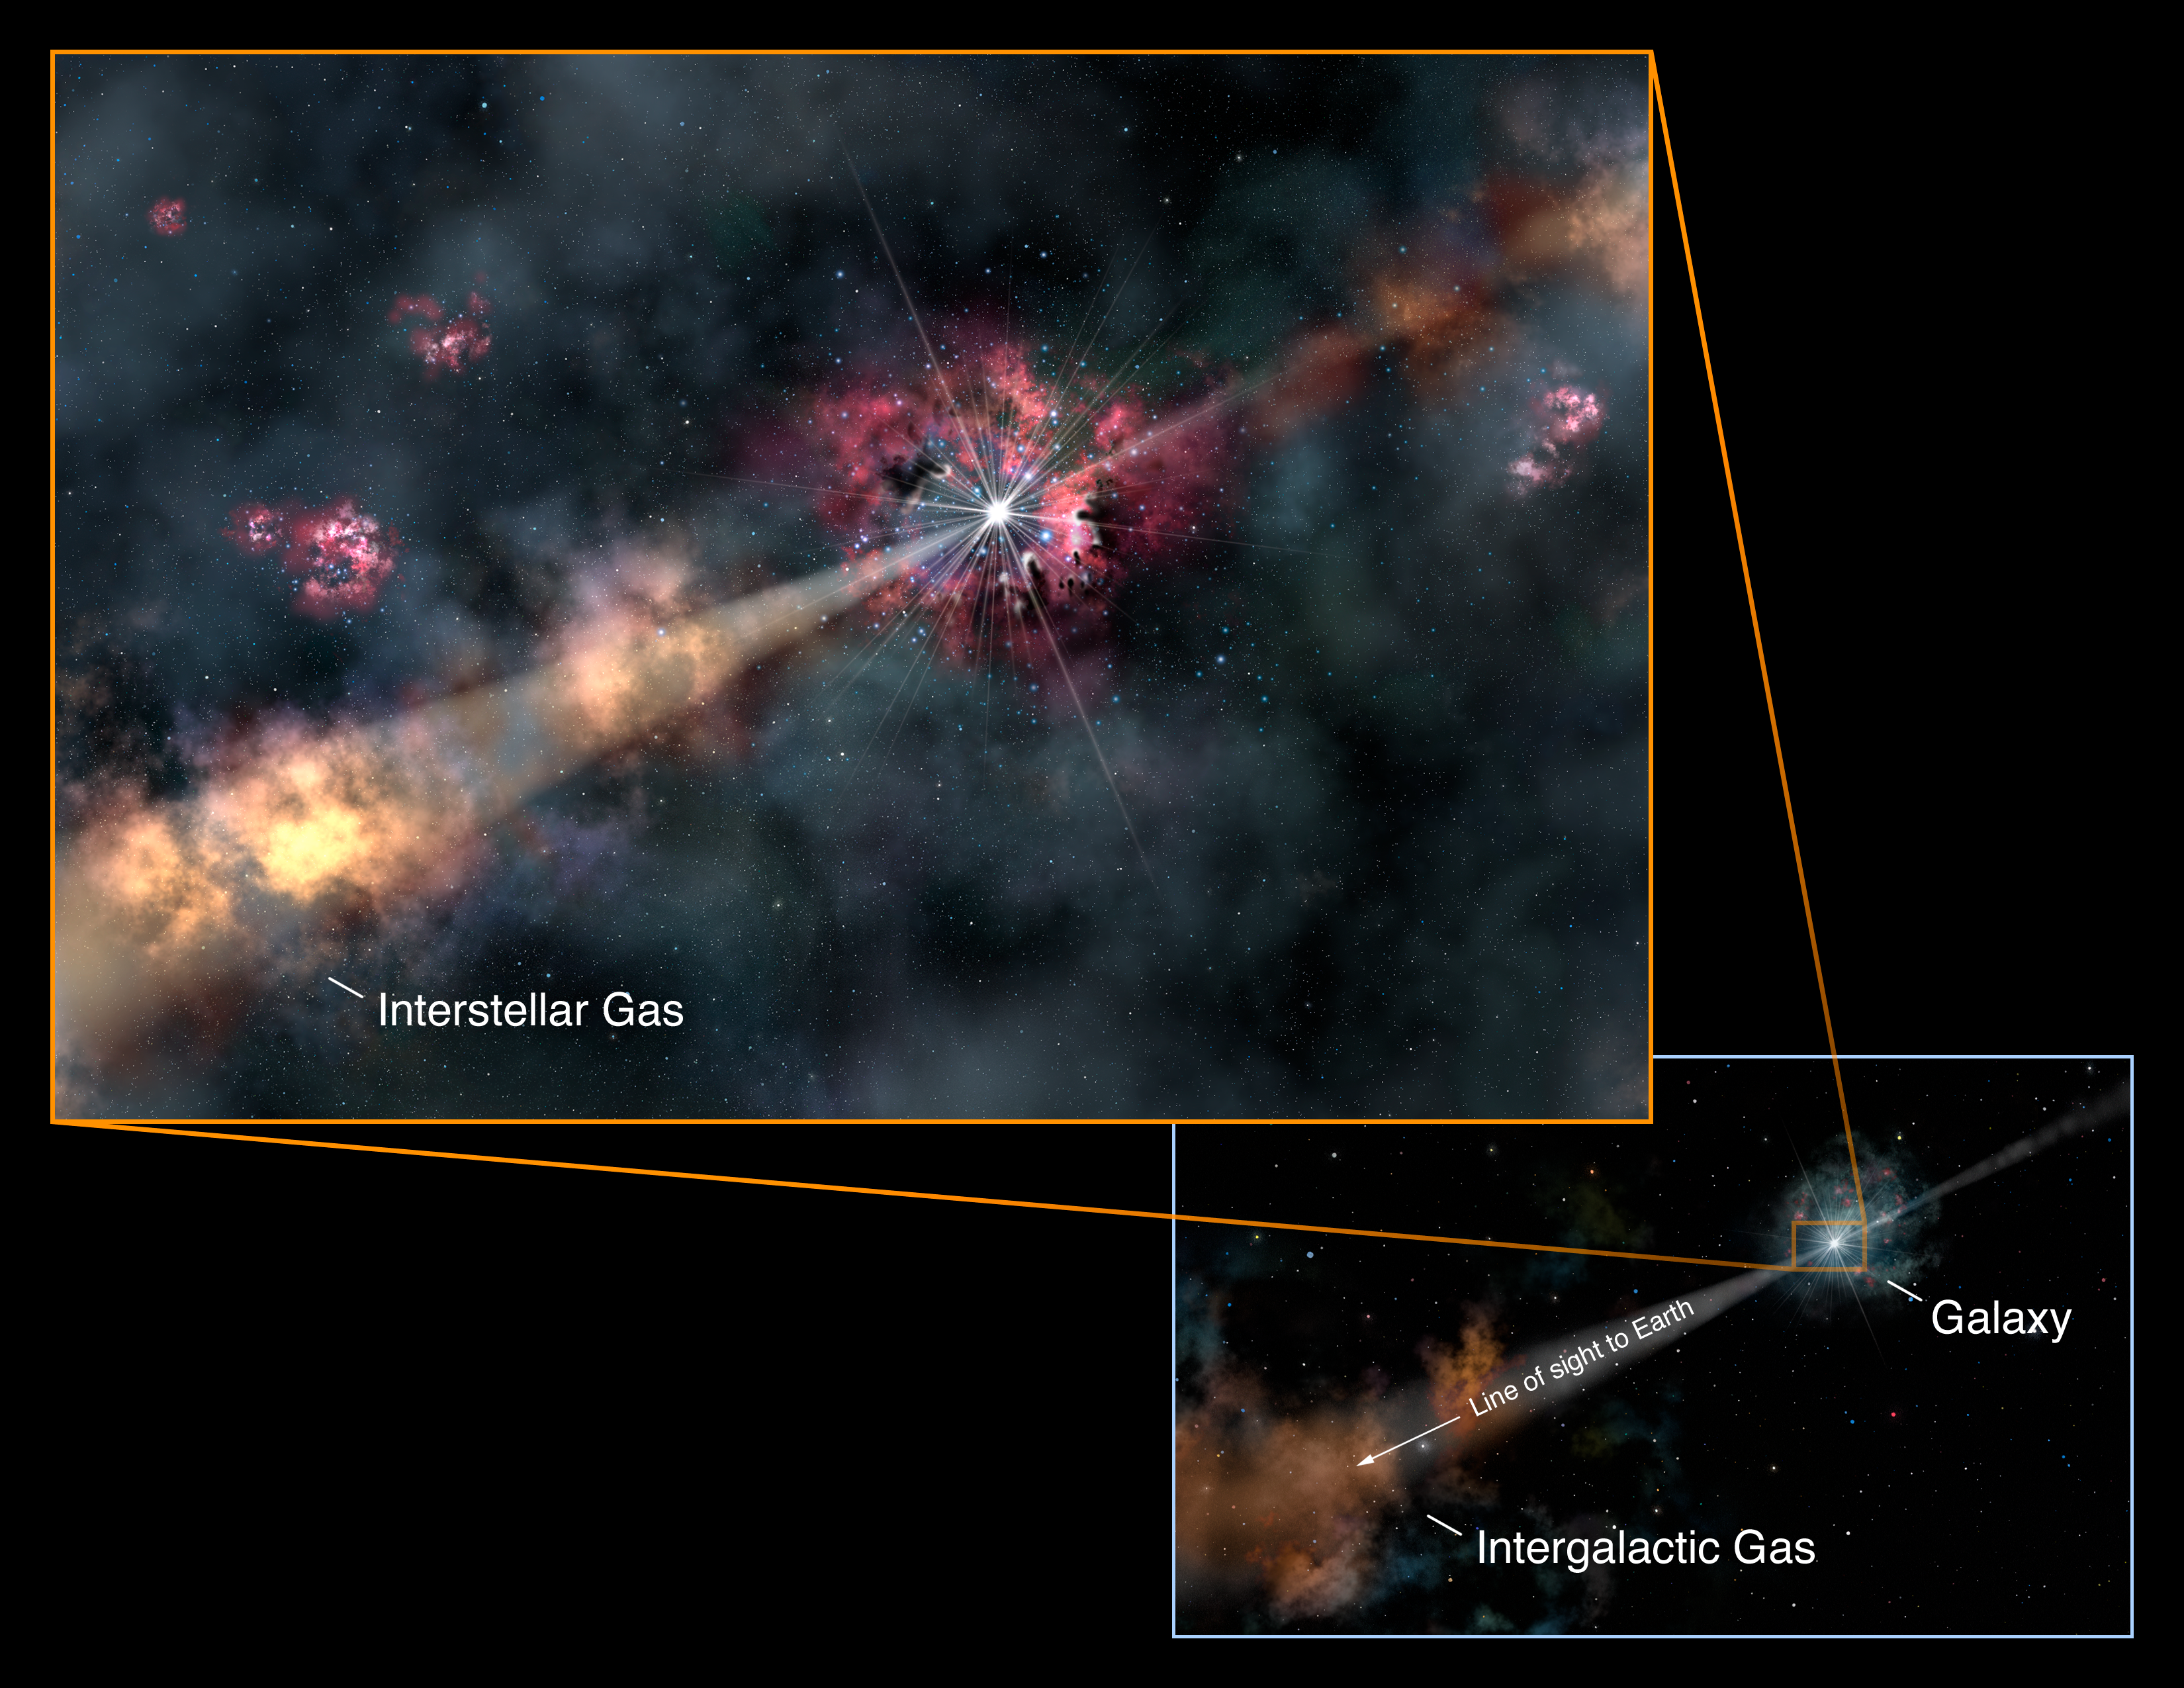

Artwork of the light path from the GRB

Before light from the gamma-ray burst arrives at the Earth for astronomers to study, it passes through interstellar gas in its host galaxy (close-up view, left), and intergalactic gas between the distant galaxy and us (wide view, right). This gas absorbs some colors and leaves a signature on the light that can be seen in its spectrum. This “signature” allows scientists to characterize the GRB, its environment, and the material between us and the distant galaxy. Credit: Gemini Observatory/AURA, artwork by Lynette Cook

Credit: Gemini Observatory/Lynette Cook/NOIRLab/AURA/NSF